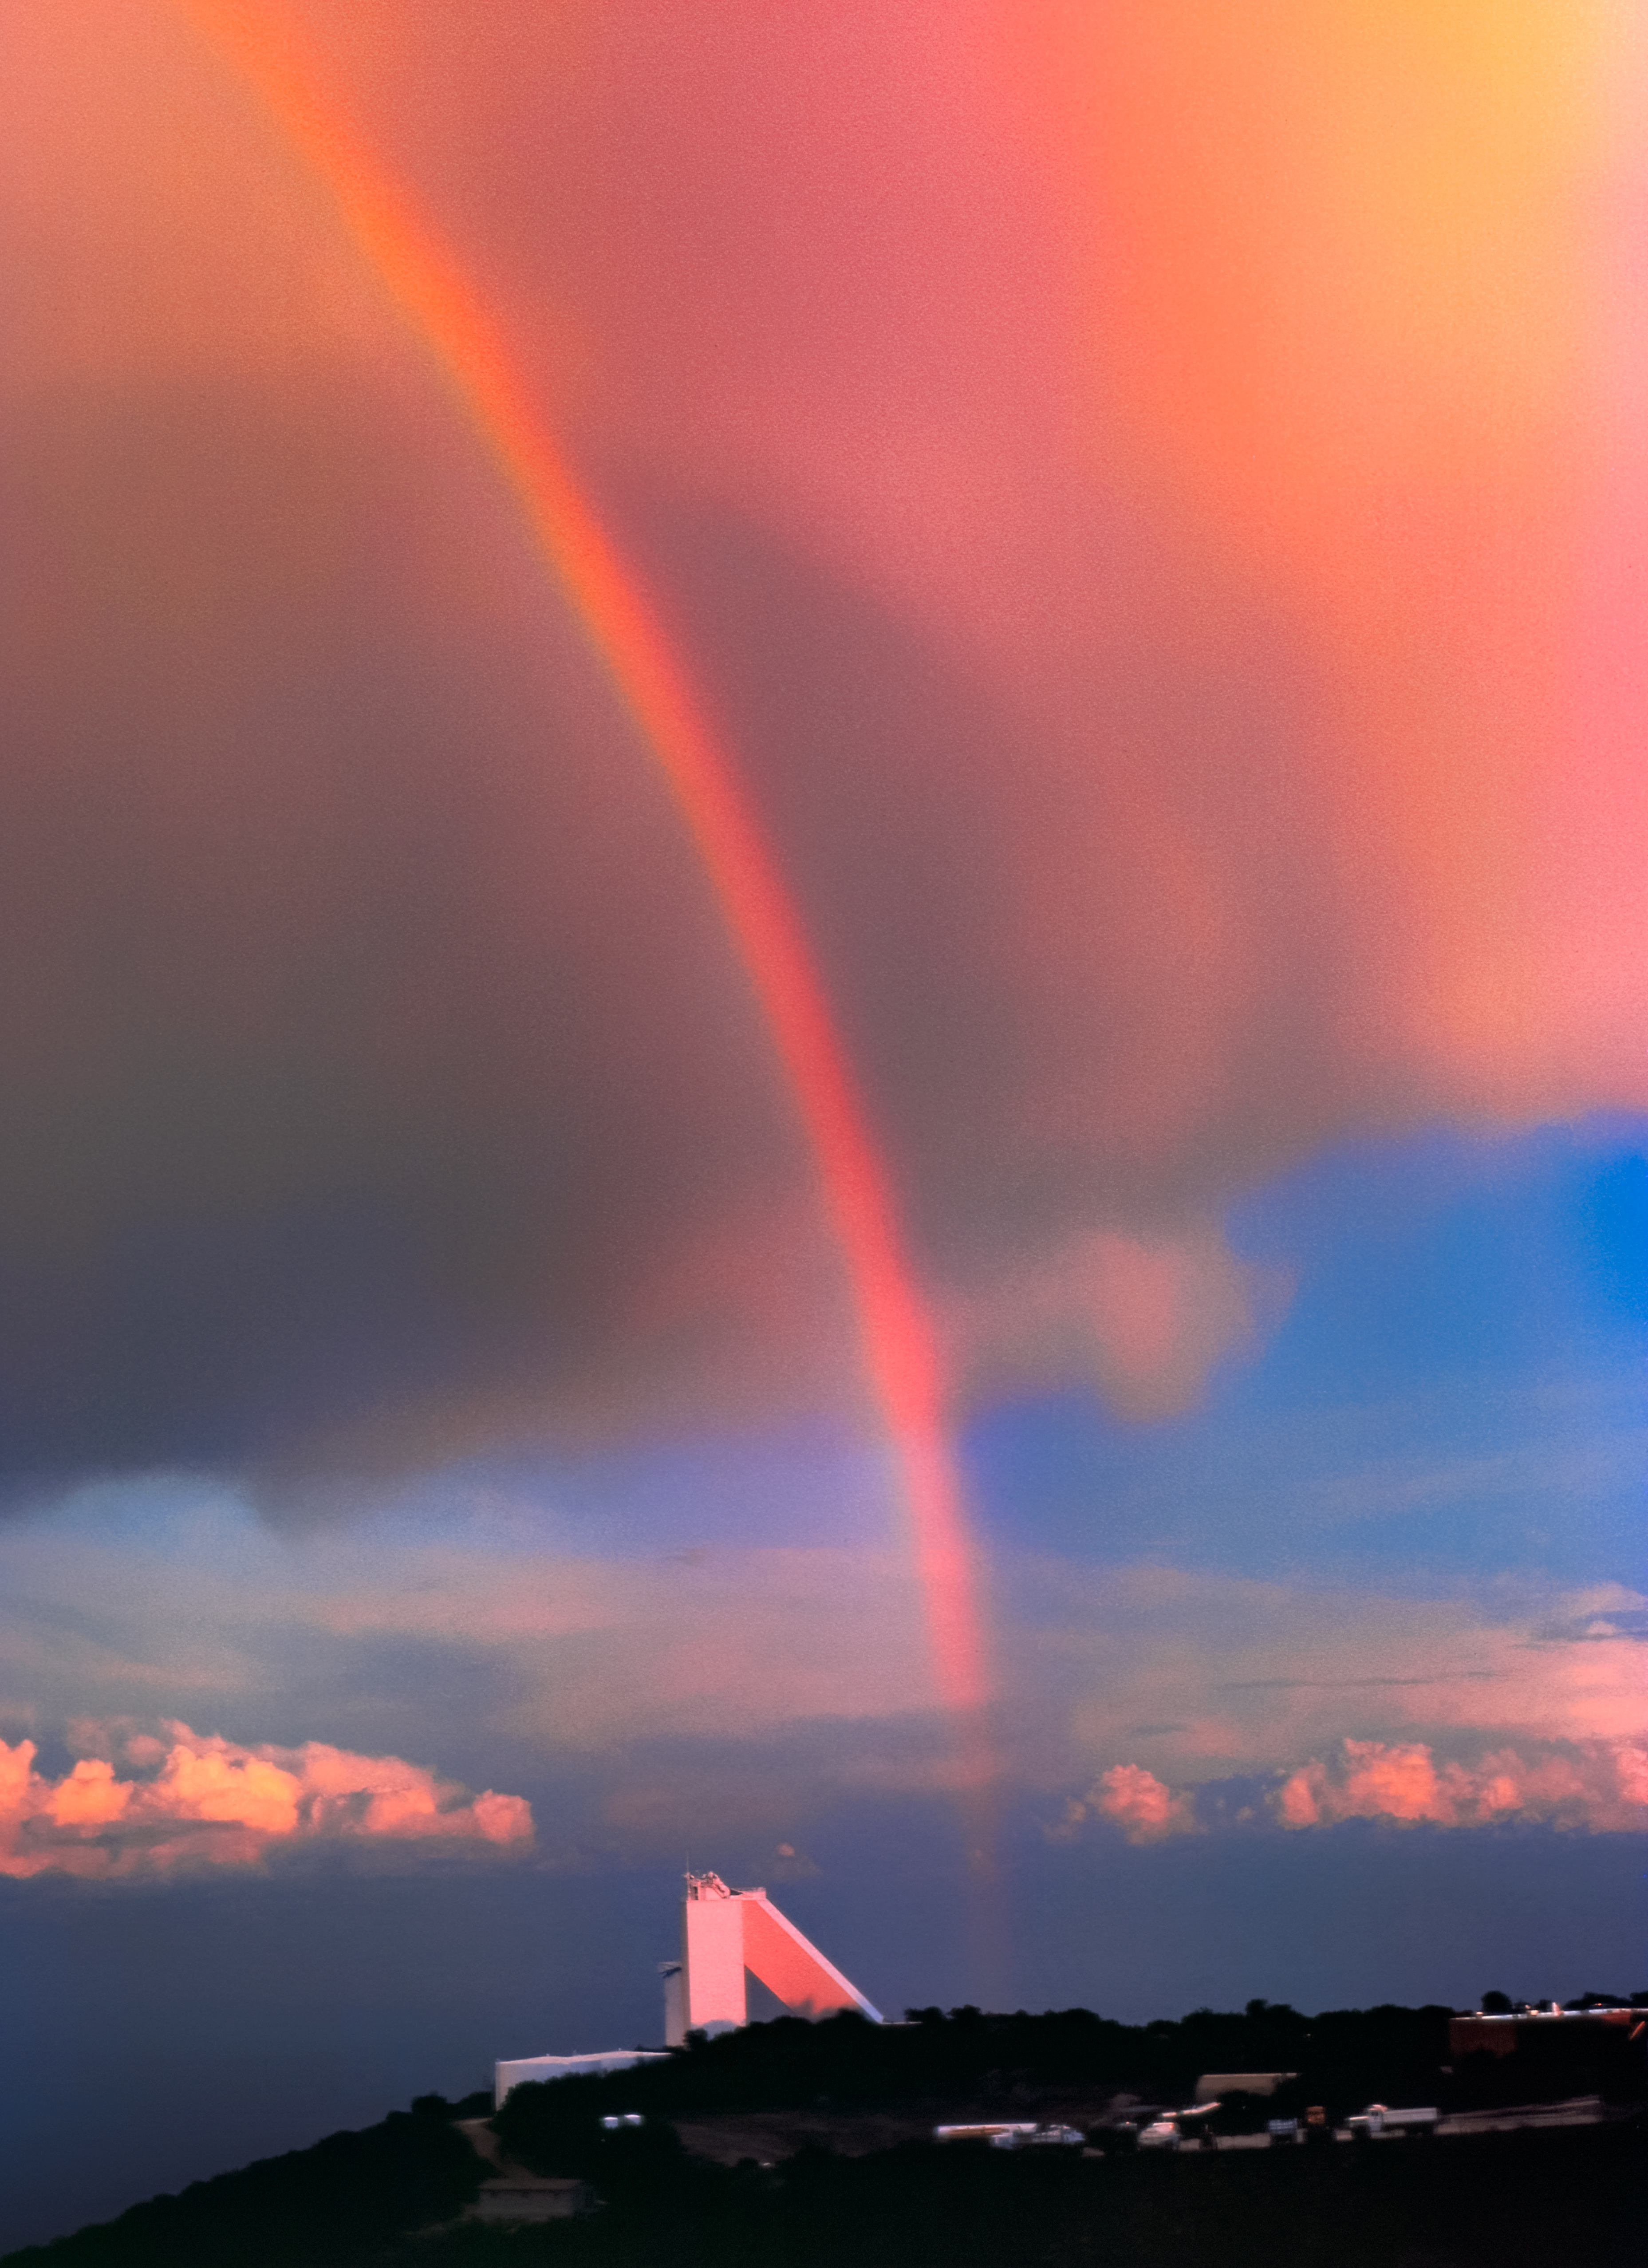

Retro Rainbow over the McMath-Pierce Solar Telescope

Carey Portnoy, a former Technical Assistant at NSF Kitt Peak National Observatory, captured this image in the late 1970s. It shows a graceful rainbow above the NSF McMath-Pierce Solar Telescope.

This image is part of NSF NOIRLab’s historical archives.

Credit: KPNO/NOIRLab/NSF/AURA/C. Portnoy